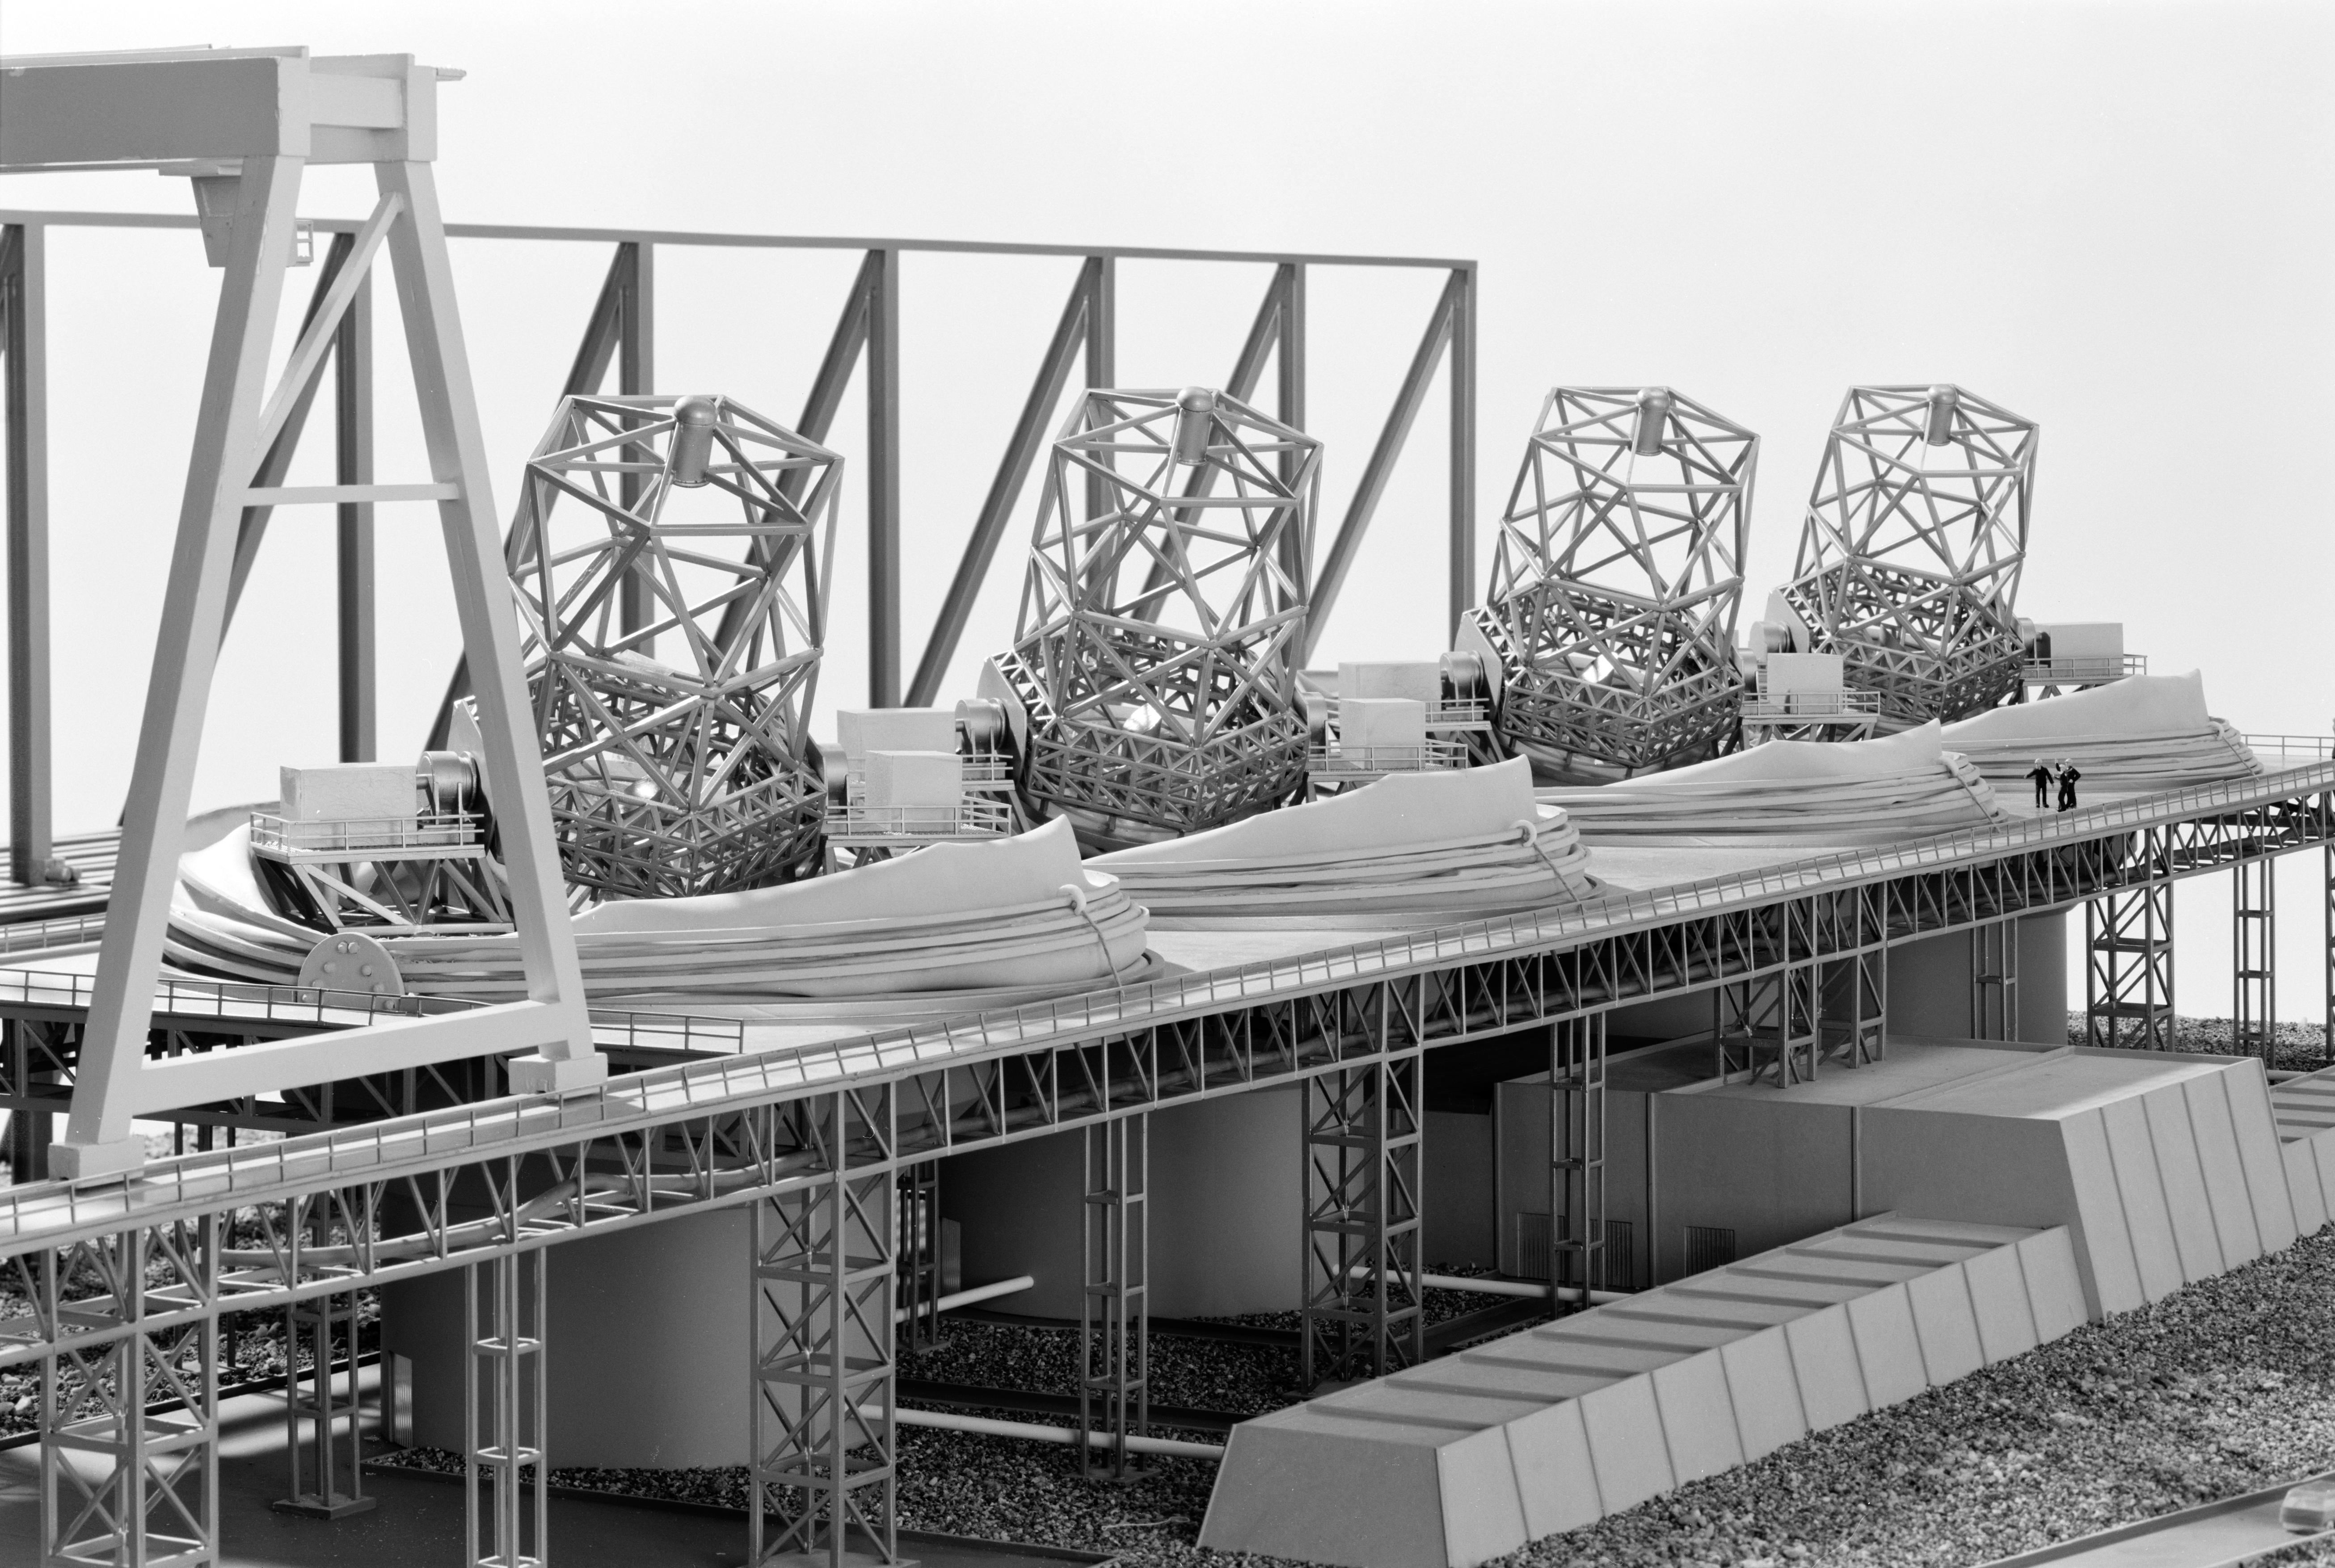

The ESO 16-m Very Large Telescope

Early concept model for the ESO Very Large Telescope.

Credit: ESO